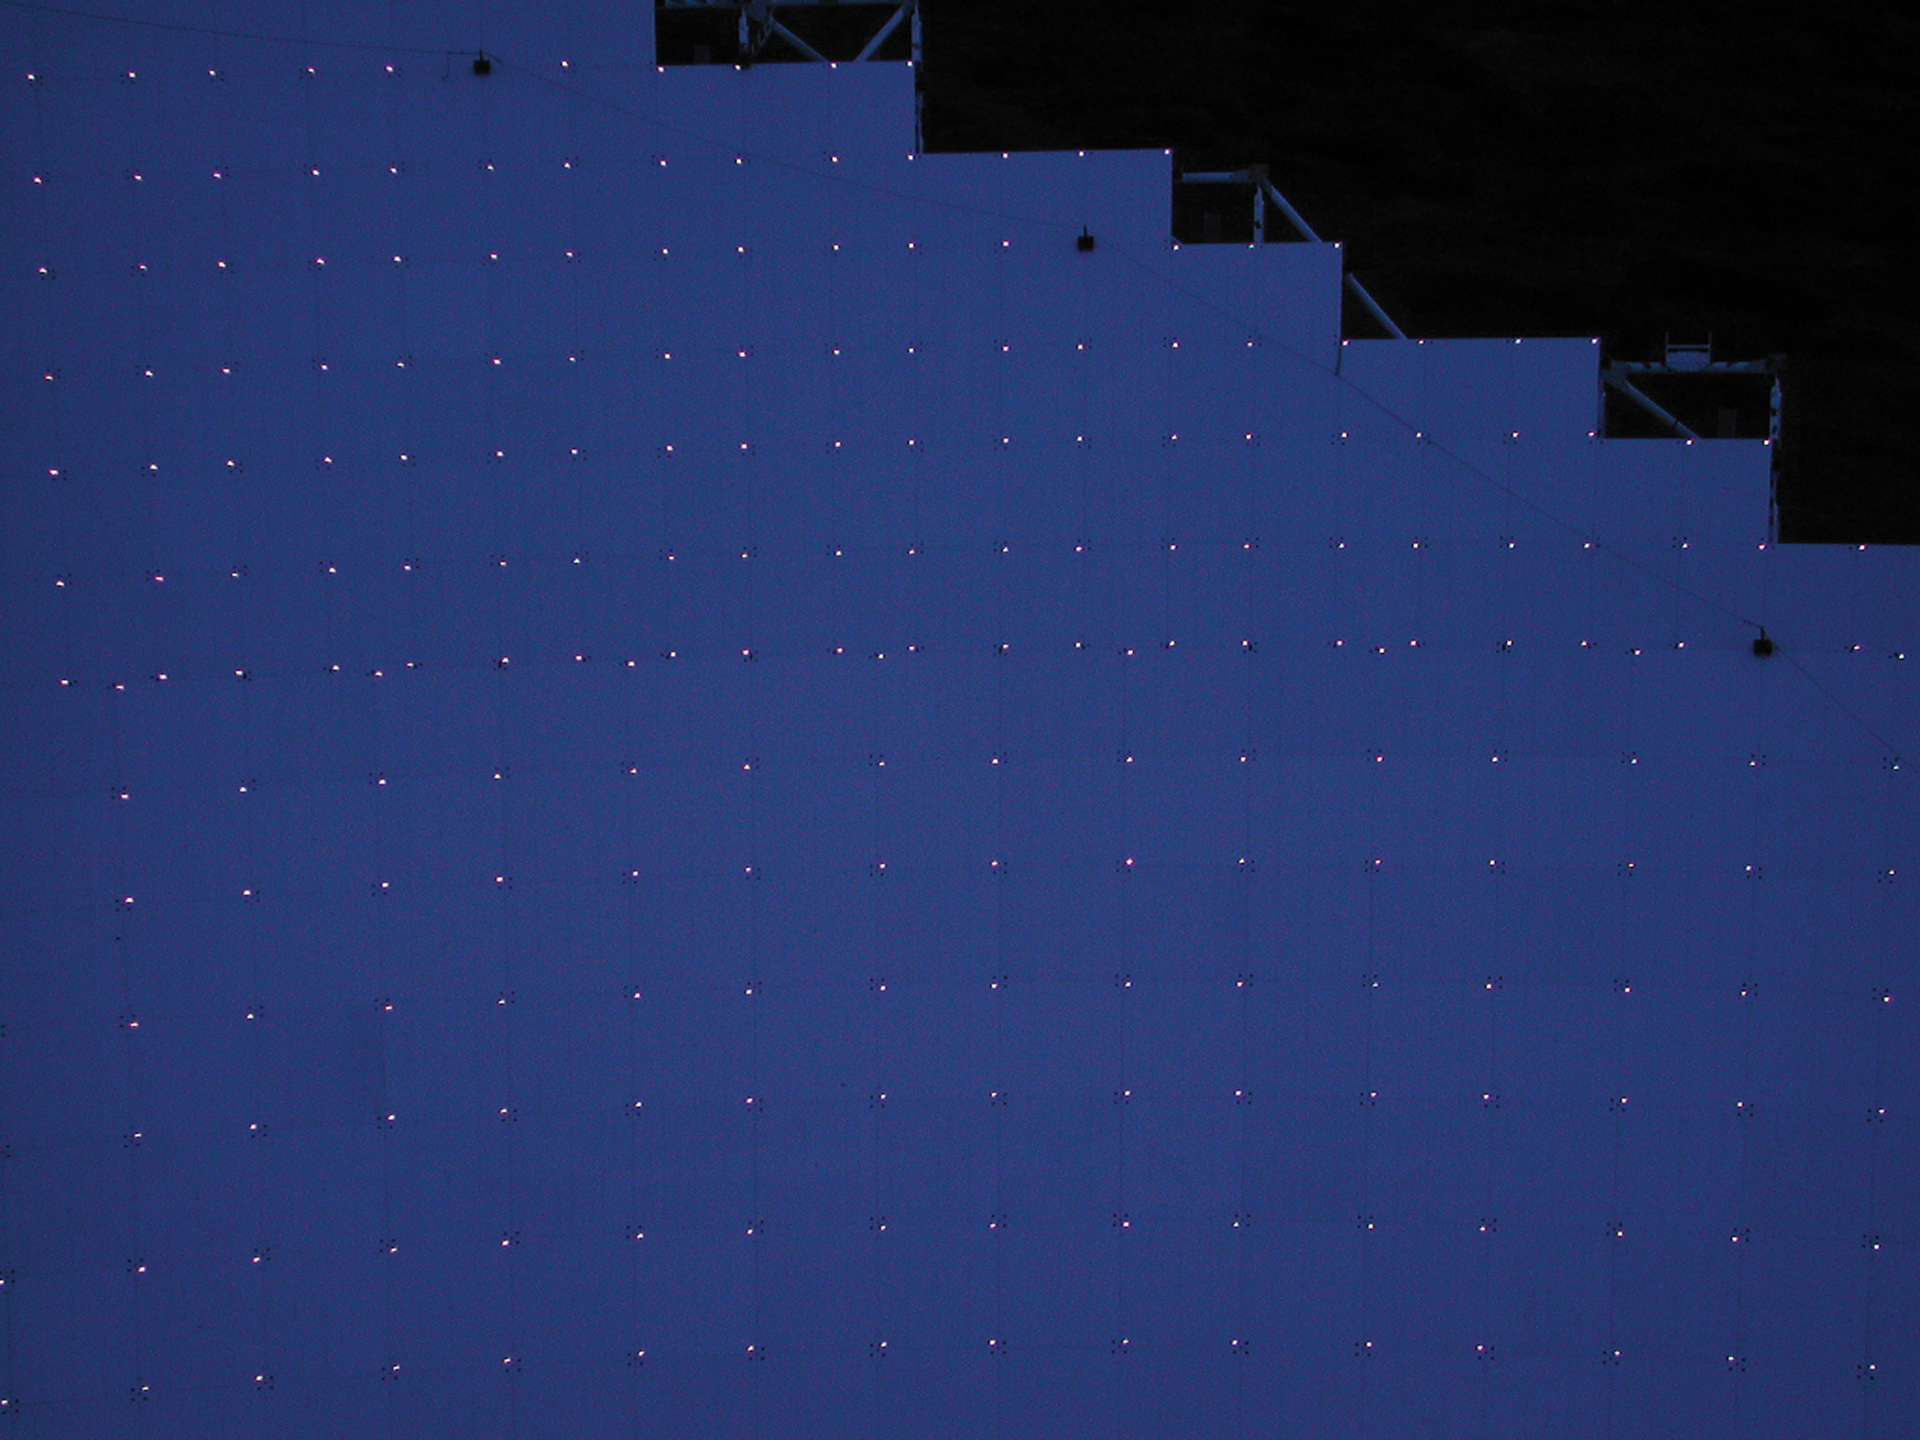

Glowing Eyes

The 2004 panels of the Green Bank Telescope have apple-sized reflector bulbs embedded in them. Engineers can light the surface of the telescope and measure the brightnesses of each reflector to map the curvature of the dish. The shape of the GBT's dish, a perfect parabola, must be kept for the telescope to reflect radio waves accurately into its receivers.

Credit: NRAO/AUI/NSF